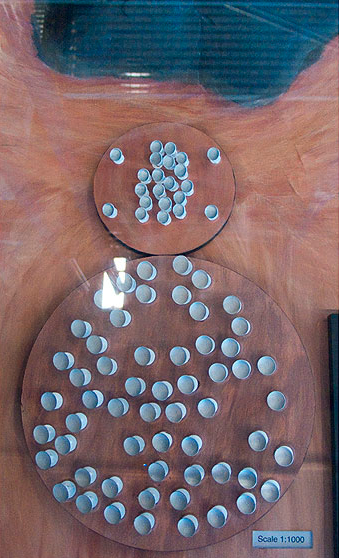

ALMA Chajnantor plateau model 06

ALMA Chajnantor plateau.

Shipping dimensions: 160cm x 117cm x 71cm, 240kg

Credit: ESO